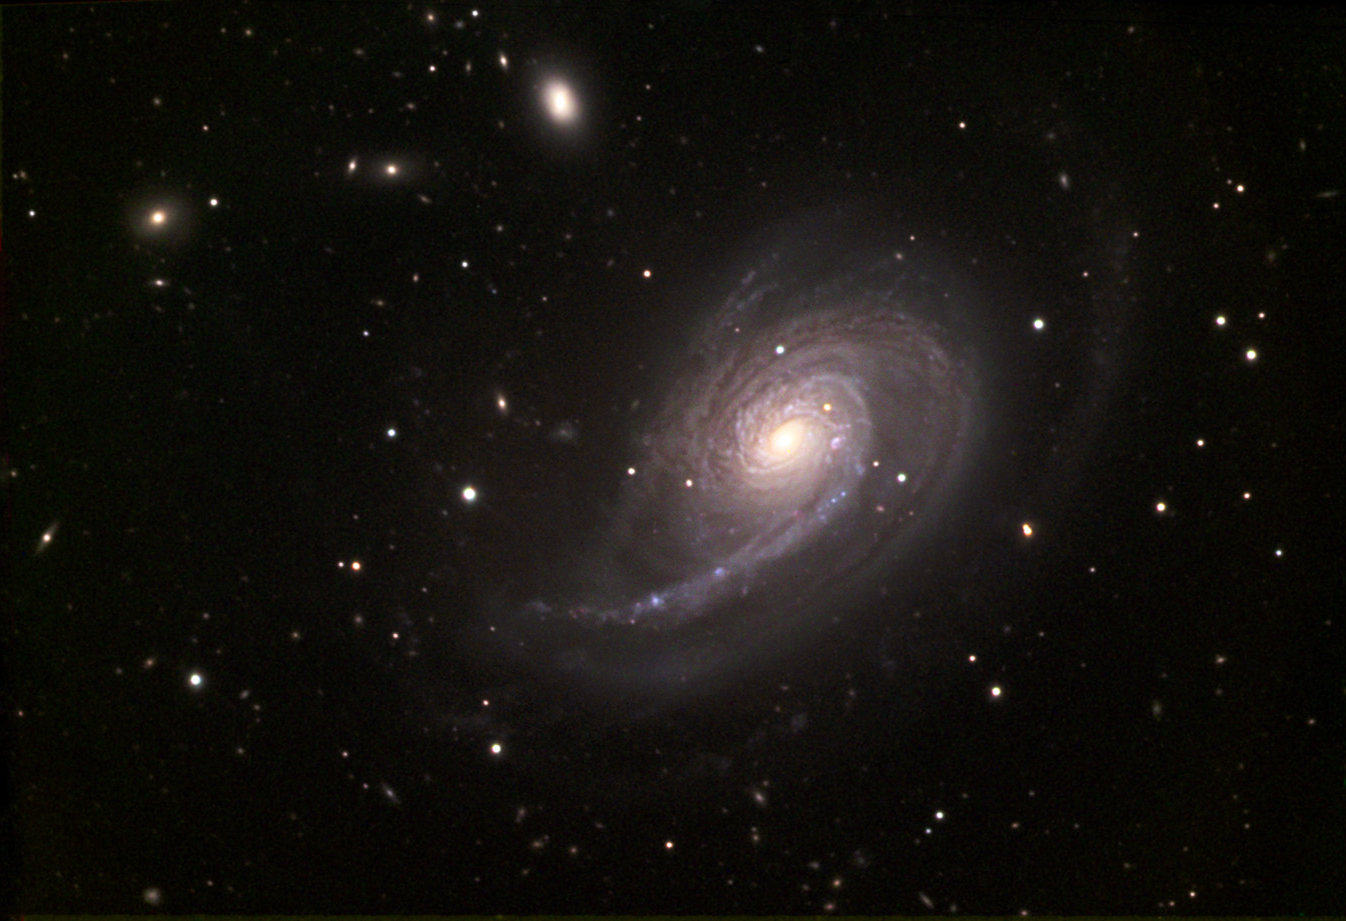

NGC 772

NGC 772 is a spiral galaxy located in the constellation Aries. It is located about 130 million light years away from Earth and it is about twice the size of our Milky Way Galaxy.

This image was taken as part of Advanced Observing Program (AOP) program at Kitt Peak Visitor Center during 2014.

Credit: KPNO/NOIRLab/NSF/AURA/Adam Block